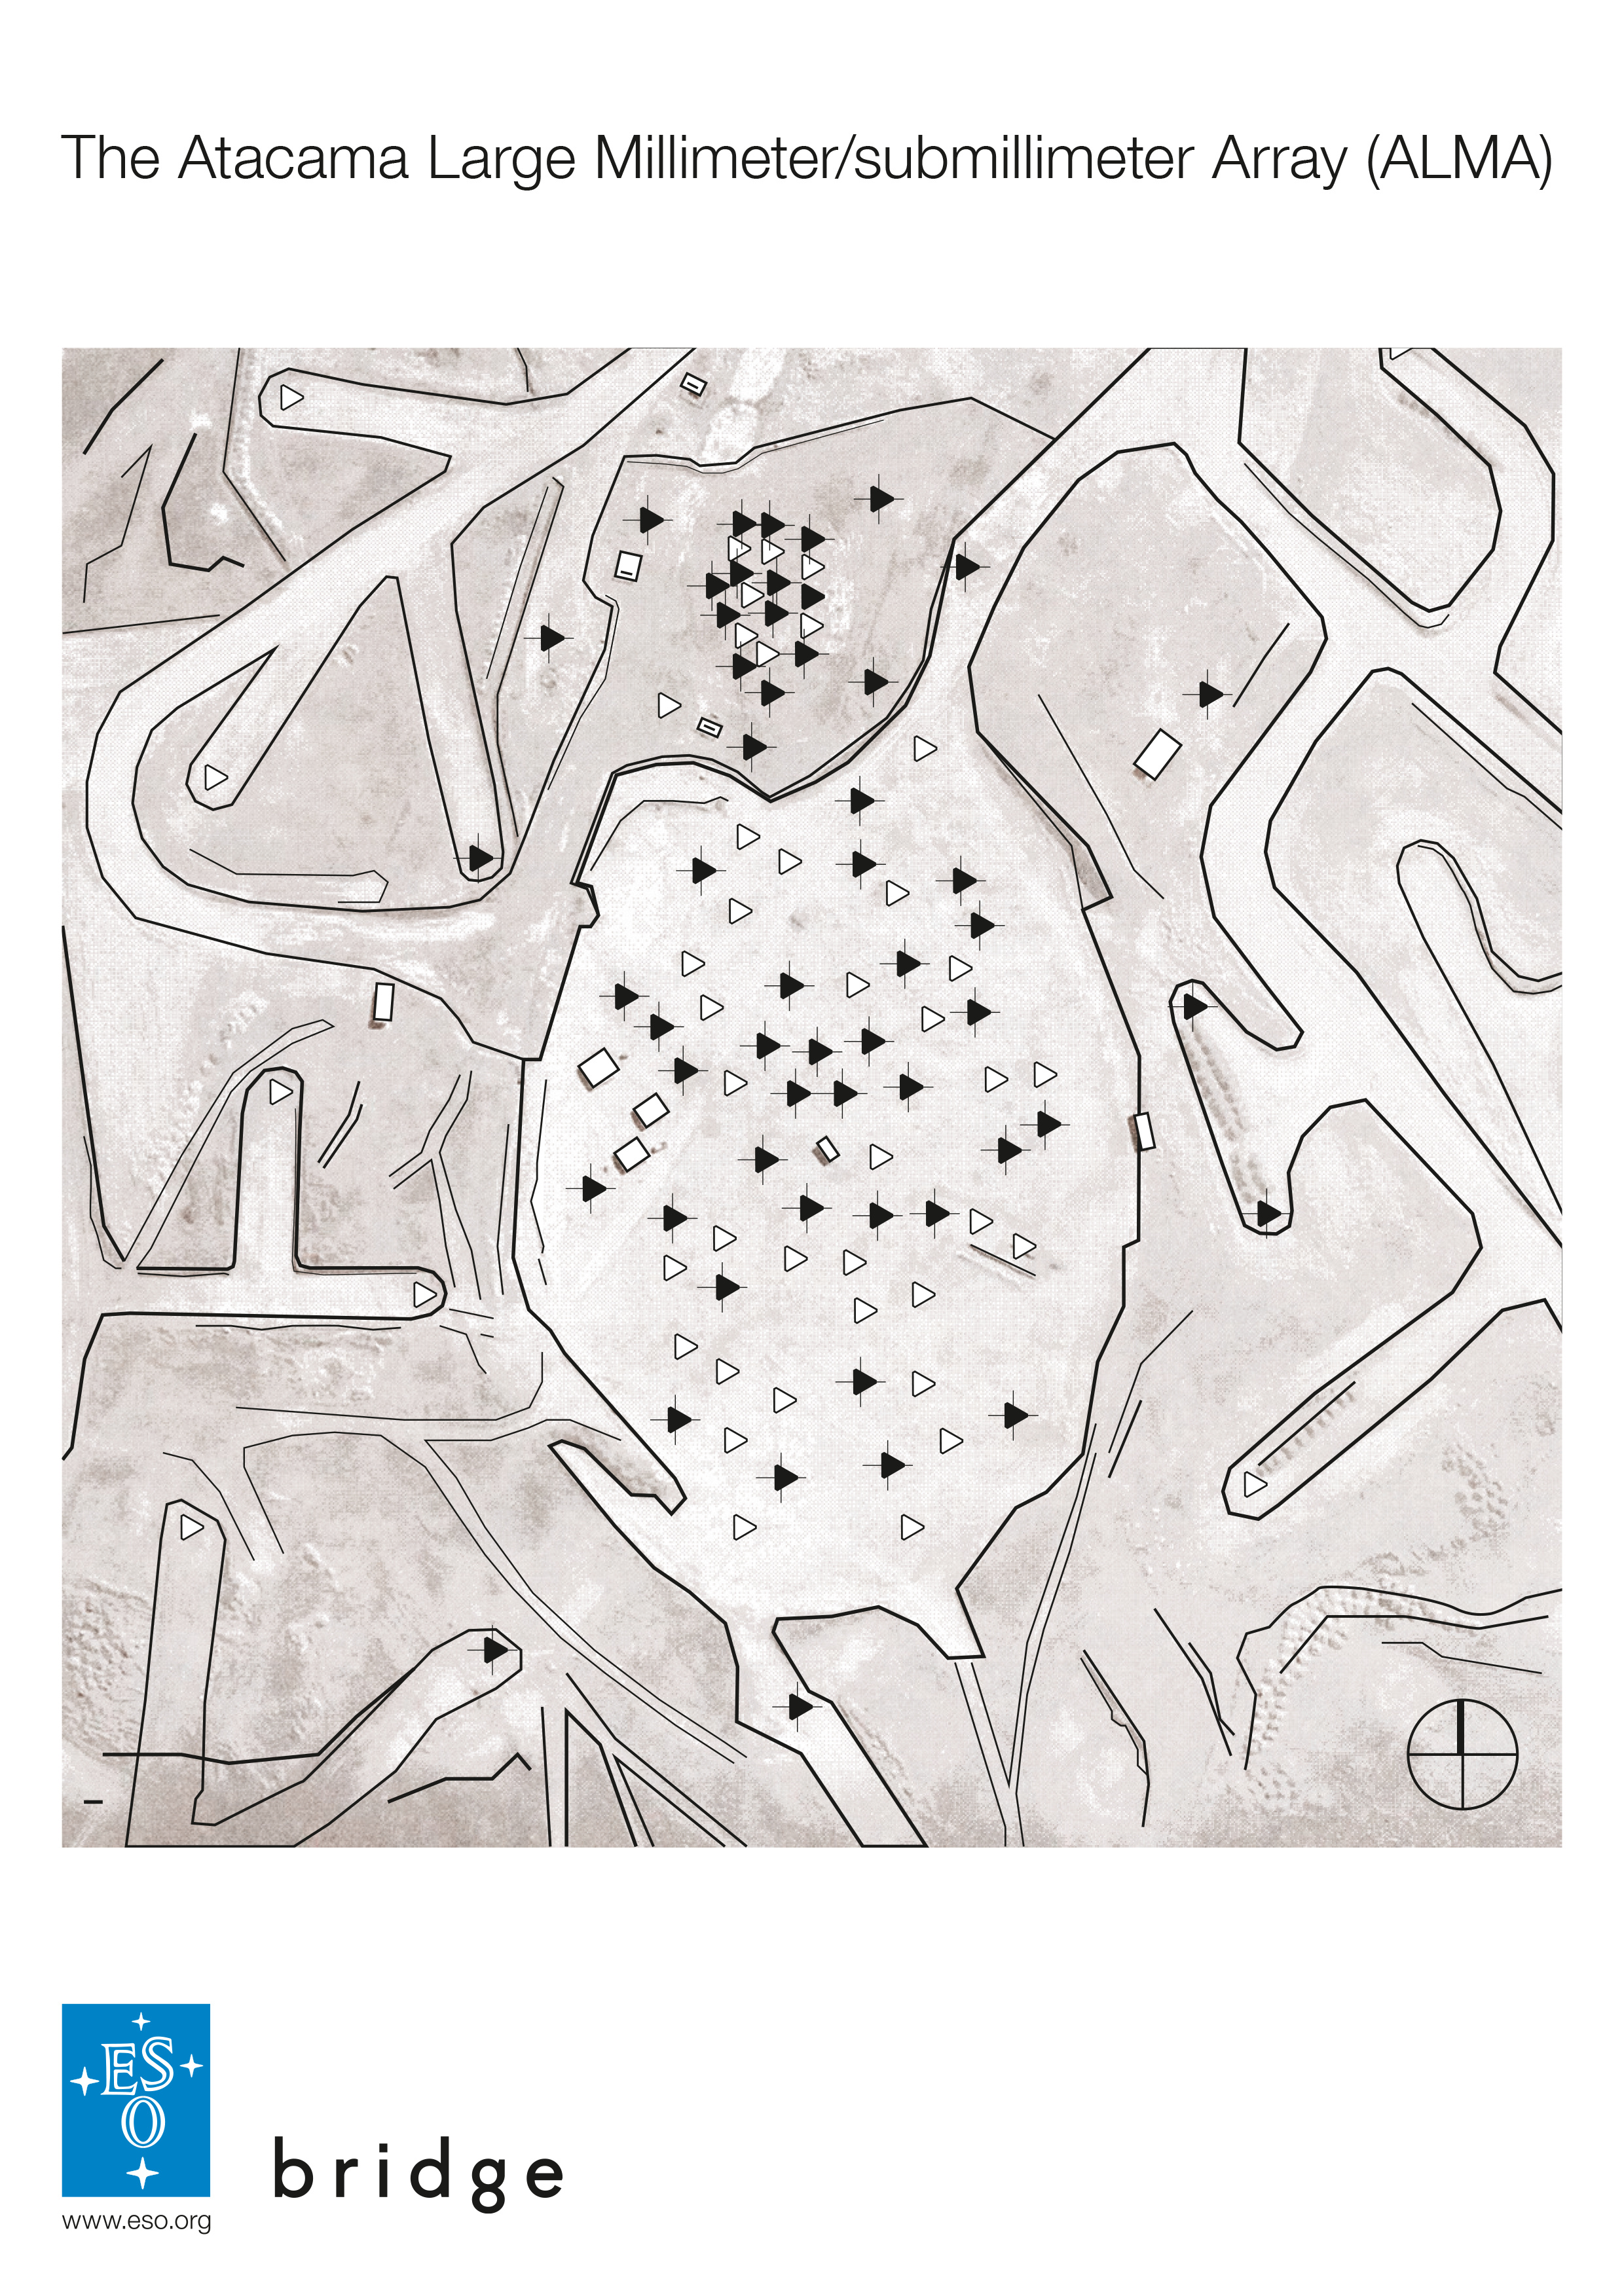

PDF tracker for the ALMA augmented reality App in action

This is a PDF tracker needed for the ALMA augmented reality app, which was developed by ESO in partnership with Polish company Bridge. The app can be downloaded in Google Play and the iTunes AppStore.

Credit: Bridge/ESO